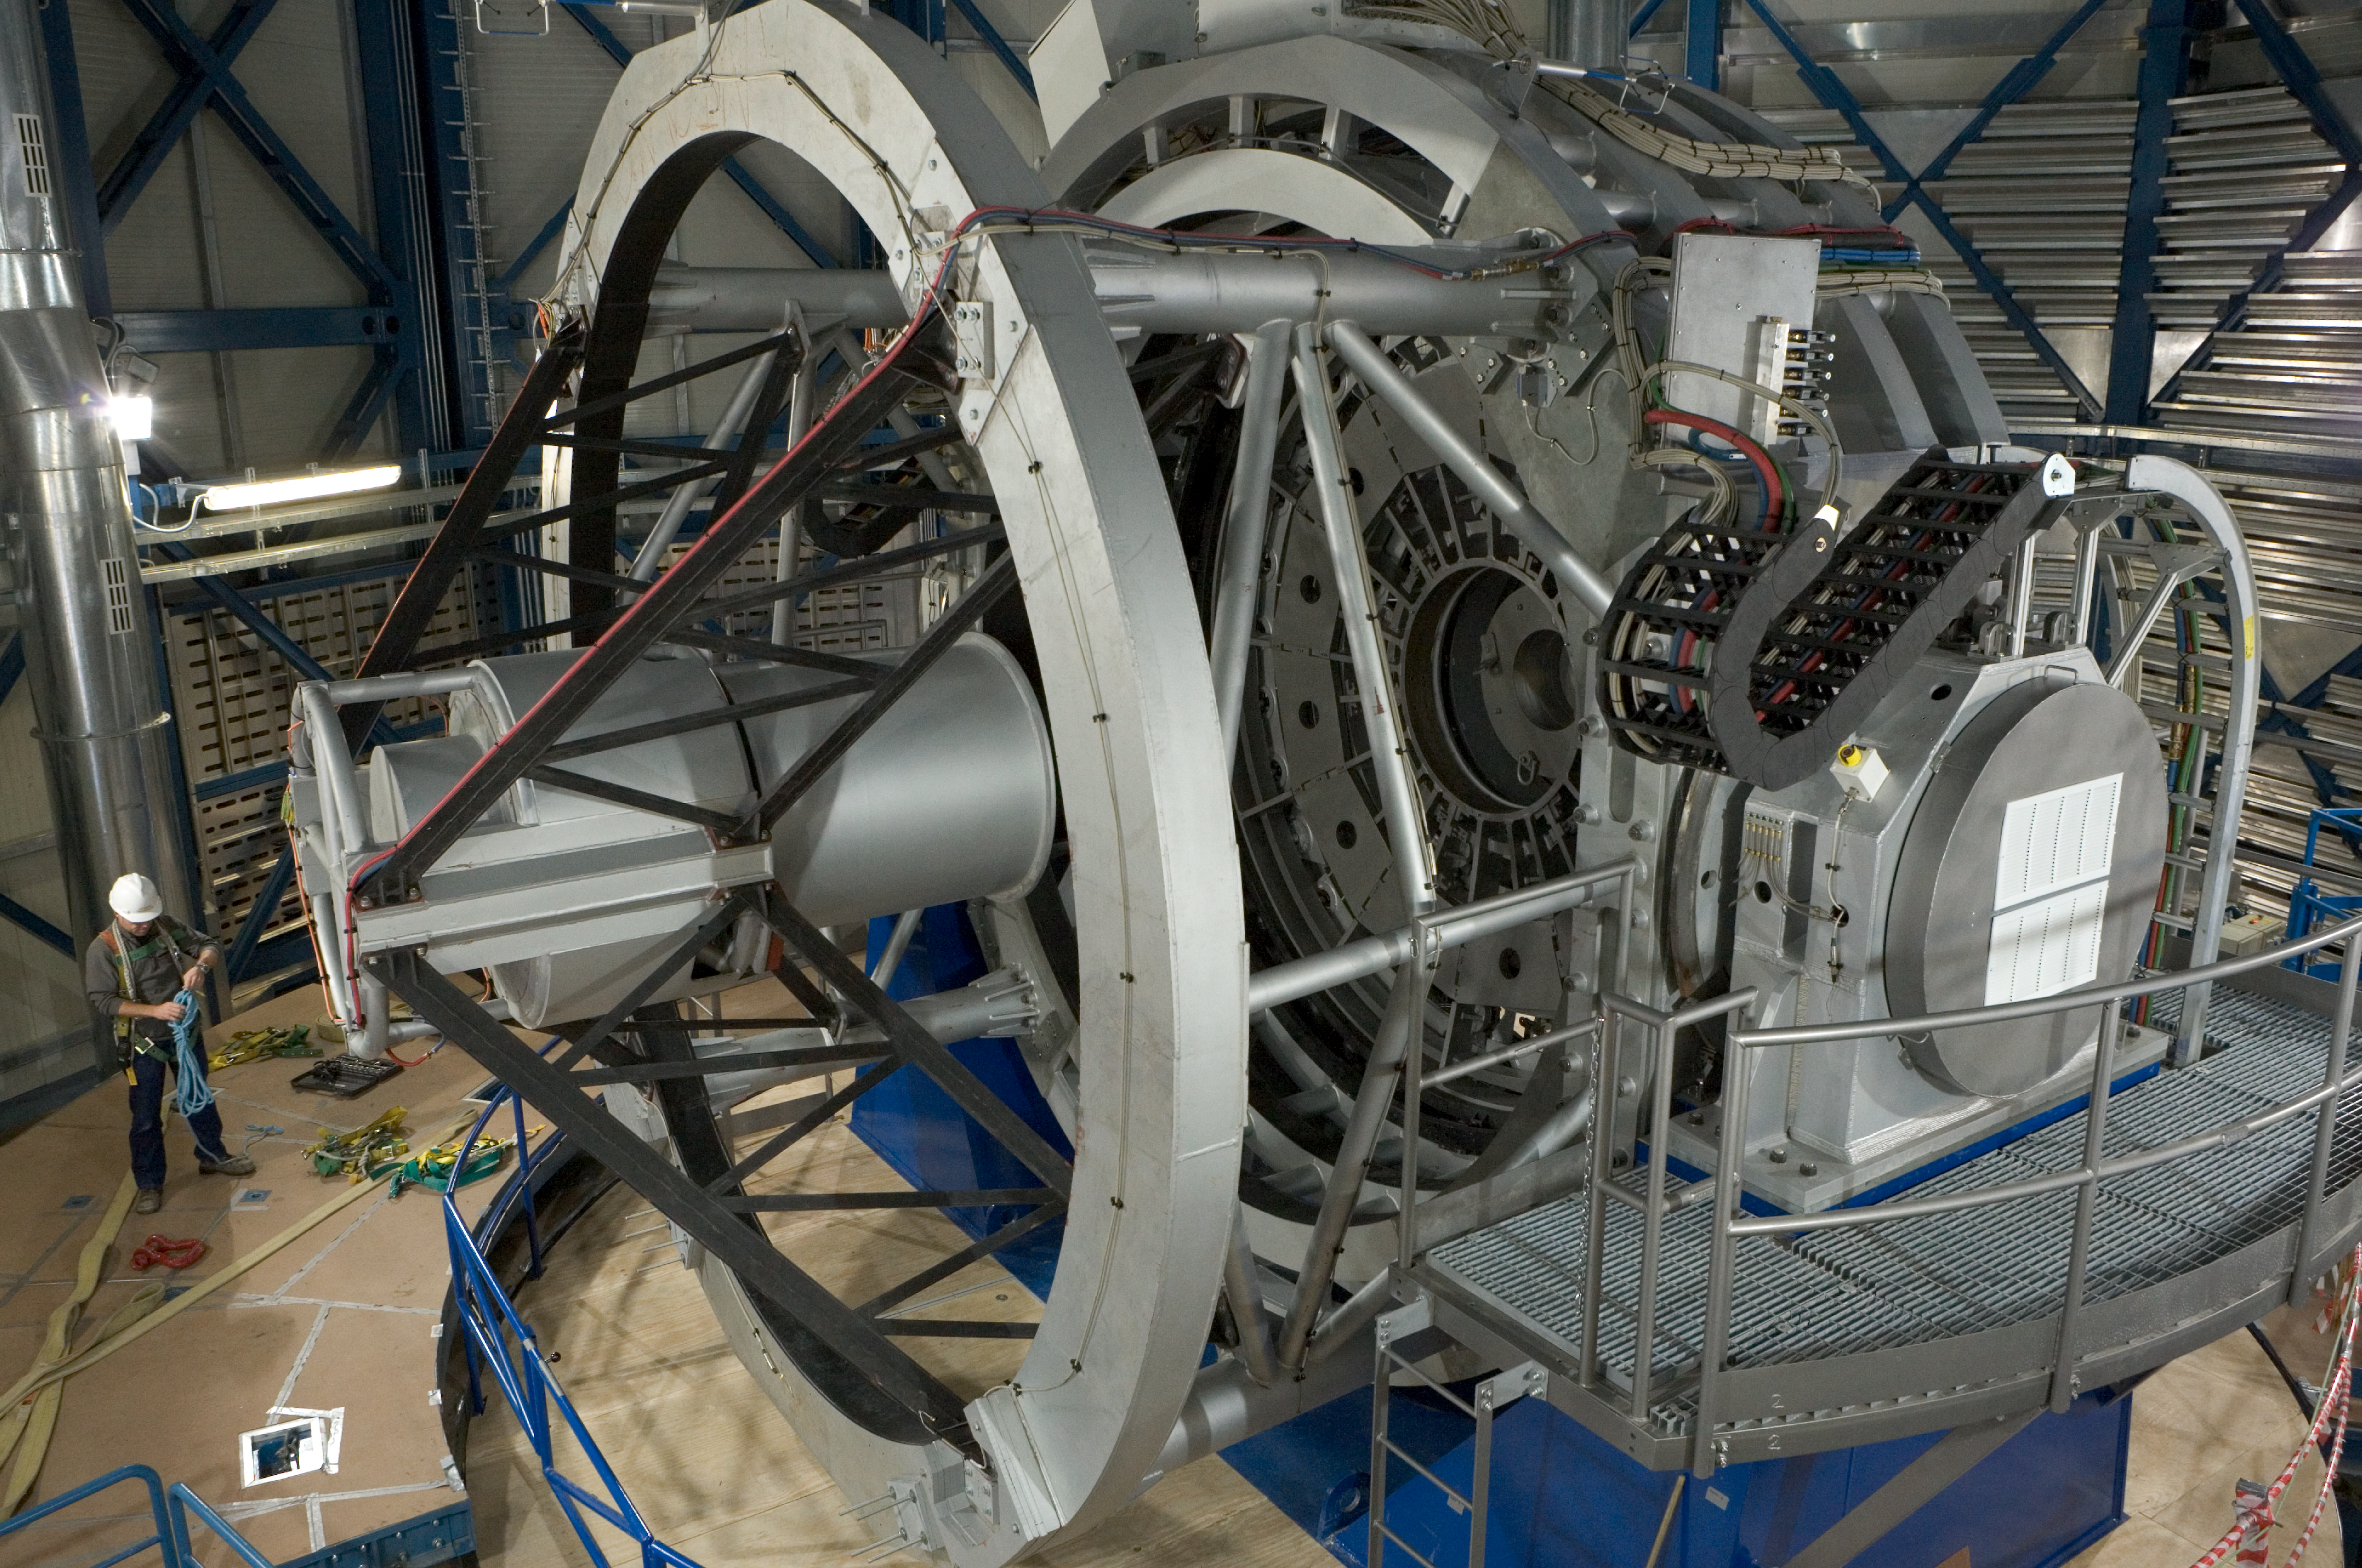

VISTA telescope

The VISTA telescopes in its dome at Paranal, waiting for the camera and the mirrors. It should be operational in the last quarter of 2007.

Credit: VISTA